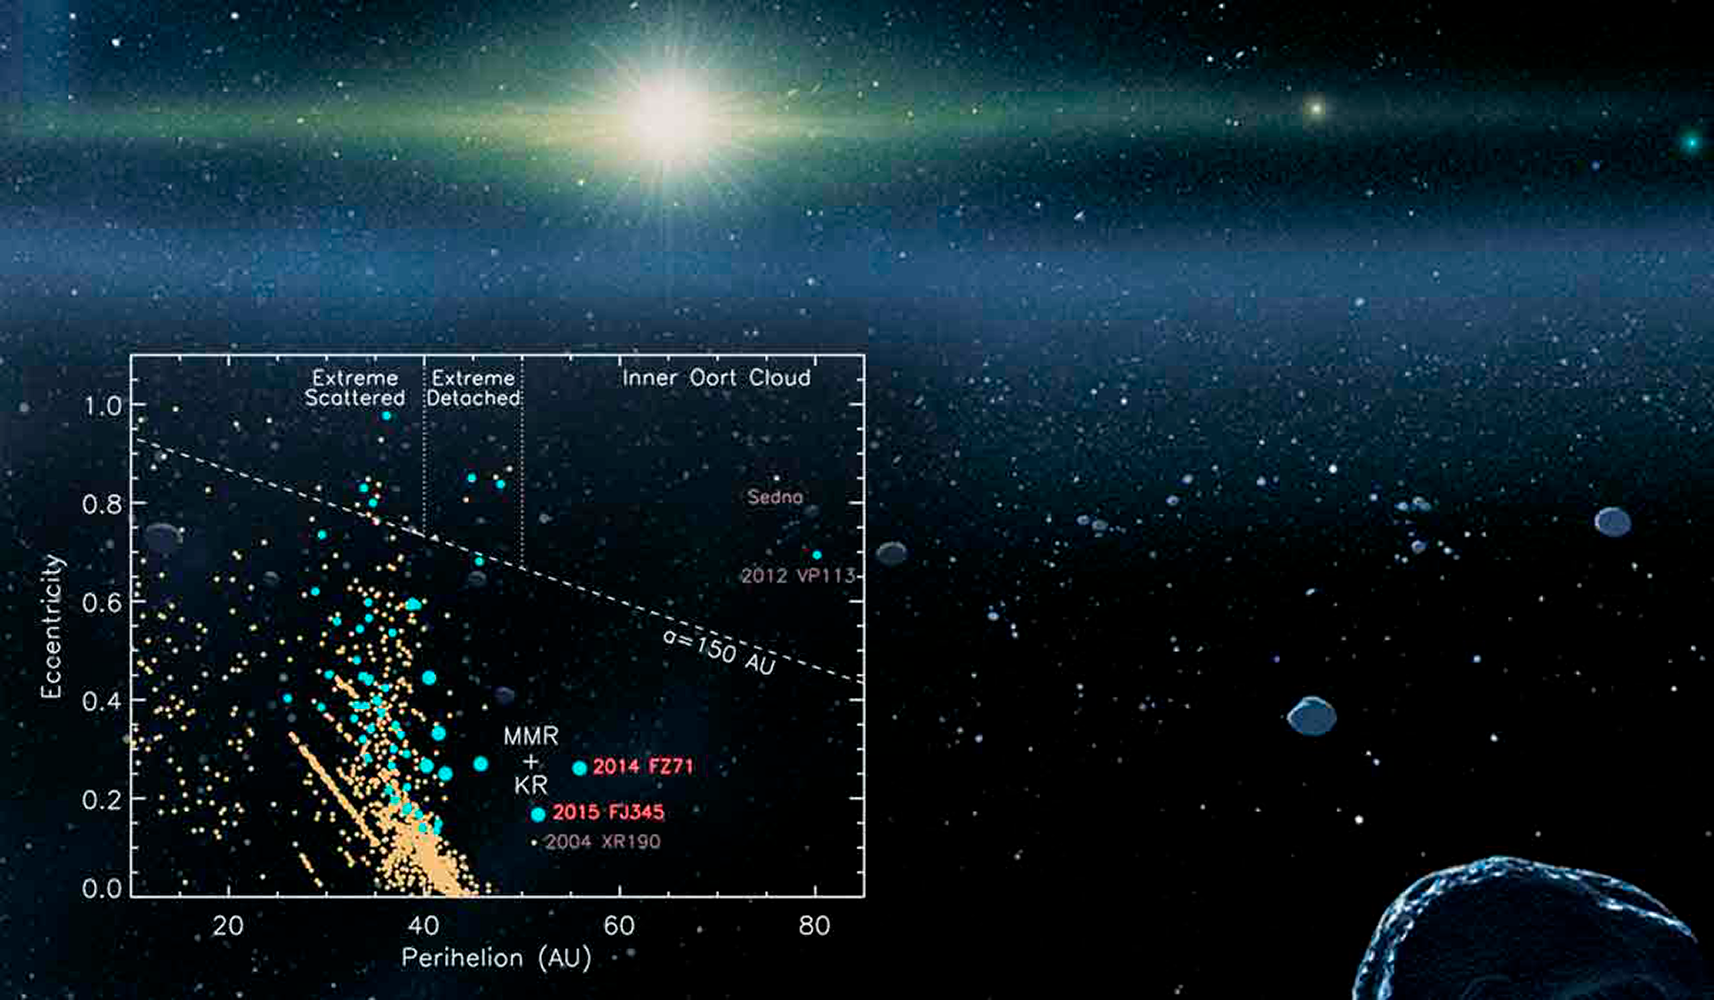

Beyond the Kuiper Belt Edge

Two new Kuiper Belt objects, 2014 FZ71 and 2015 FJ345, are among the most distant bodies in the Solar System. They are always further than 50AU from the Sun, and only Sedna and 2012 VP113 have larger perihelia. The discovery was made using data from DECam on the Blanco 4-m telescope at CTIO.

Credit: Johns Hopkins University Applied Physics Laboratory/Southwest Research Institute (JHUAPL/SwRI) & S. Sheppard, et. al.